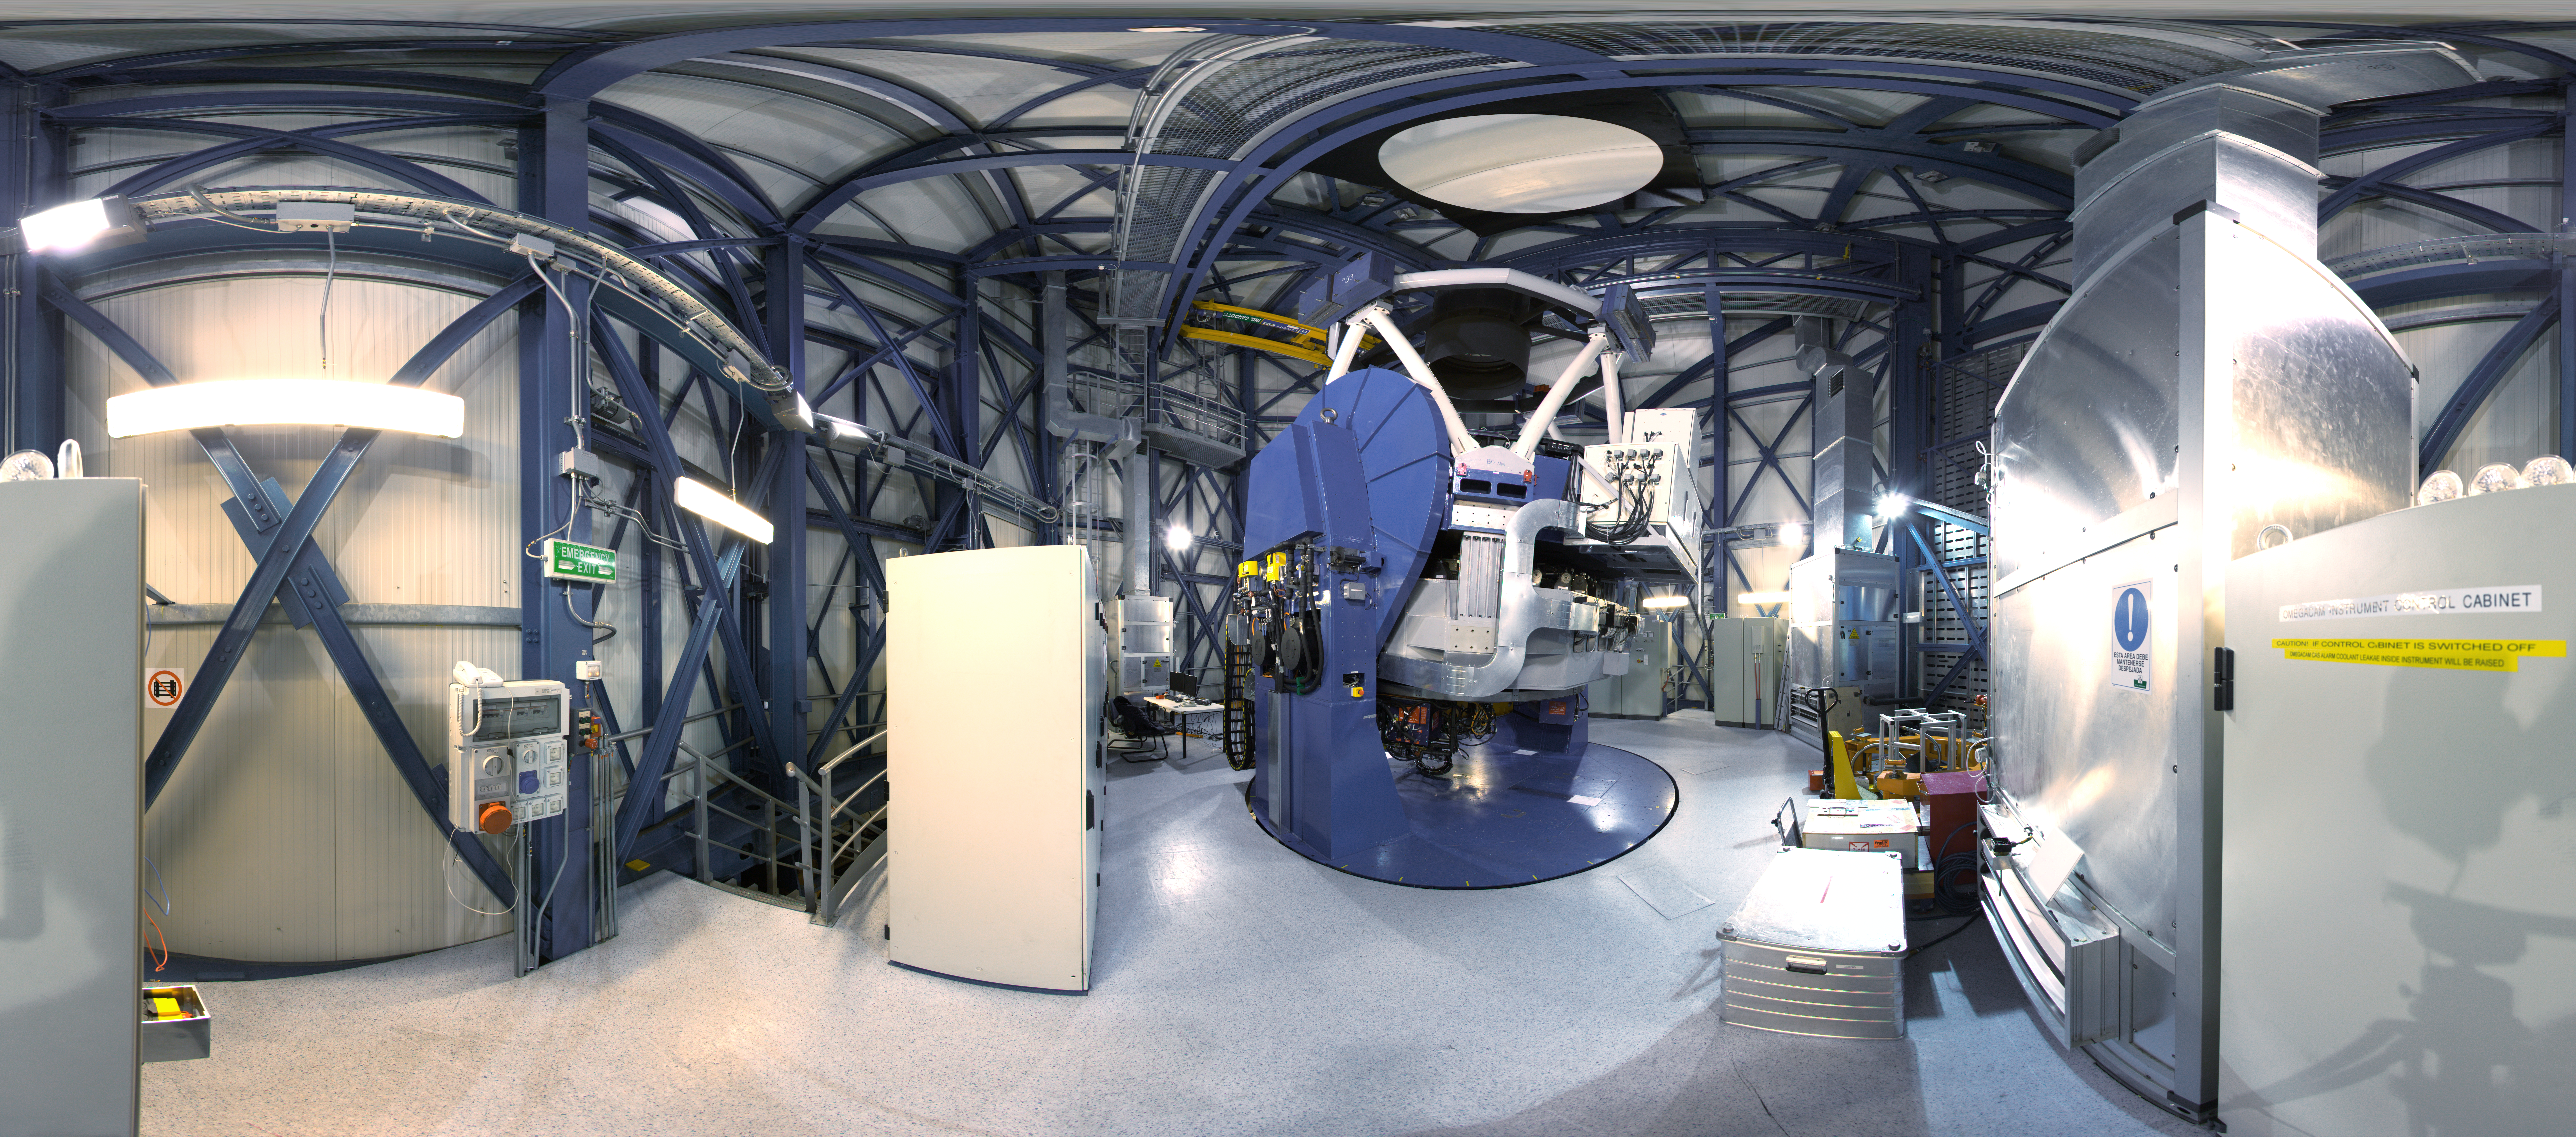

Inside the VST

360 degree panorama taken inside the dome of the VLT Survey Telescope, at Paranal Observatory.

Credit: ESO